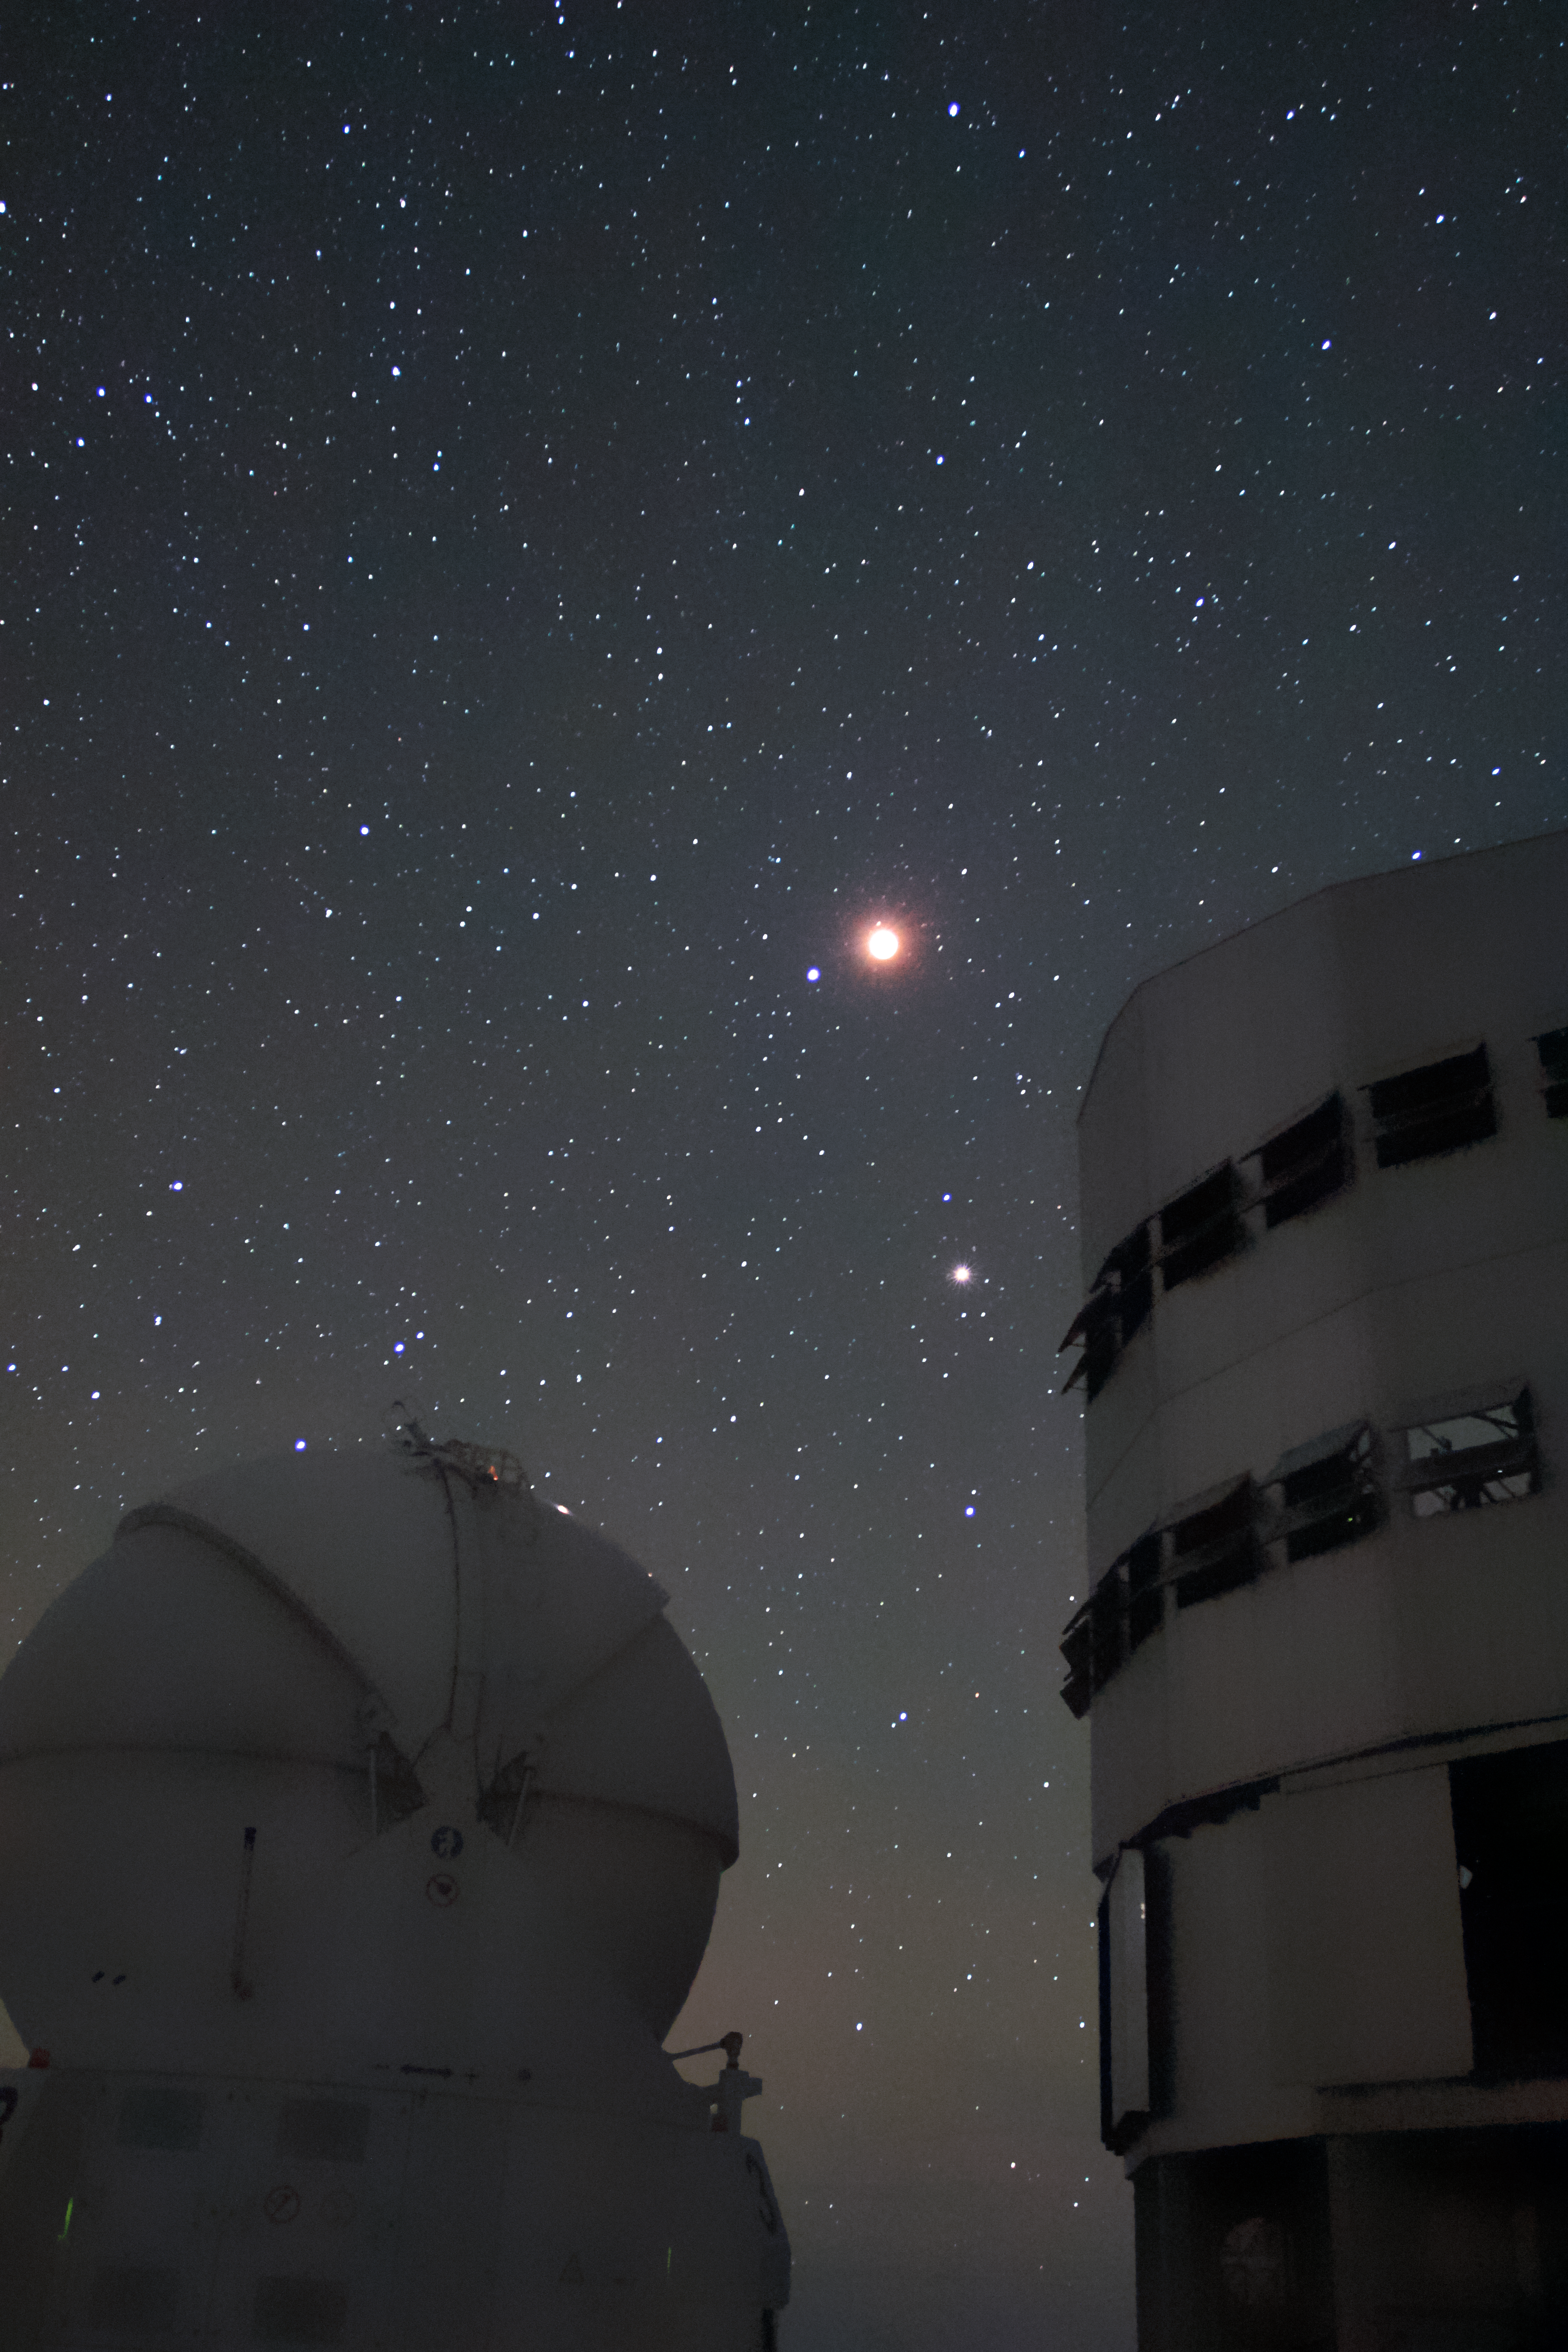

Lunar eclipse over the VLT

A total lunar eclipse — when the Moon passes into the Earth's shadow — causes the Moon to appear red above ESO's Paranal Observatory. Beneath, an Auxiliary Telescope (AT; left) and a Unit Telescope (UT; right) are seen against the star-studded sky. This picture was taken on 15 April 2014.

Credit: D. Schreiner and S. Degezelle/ESO